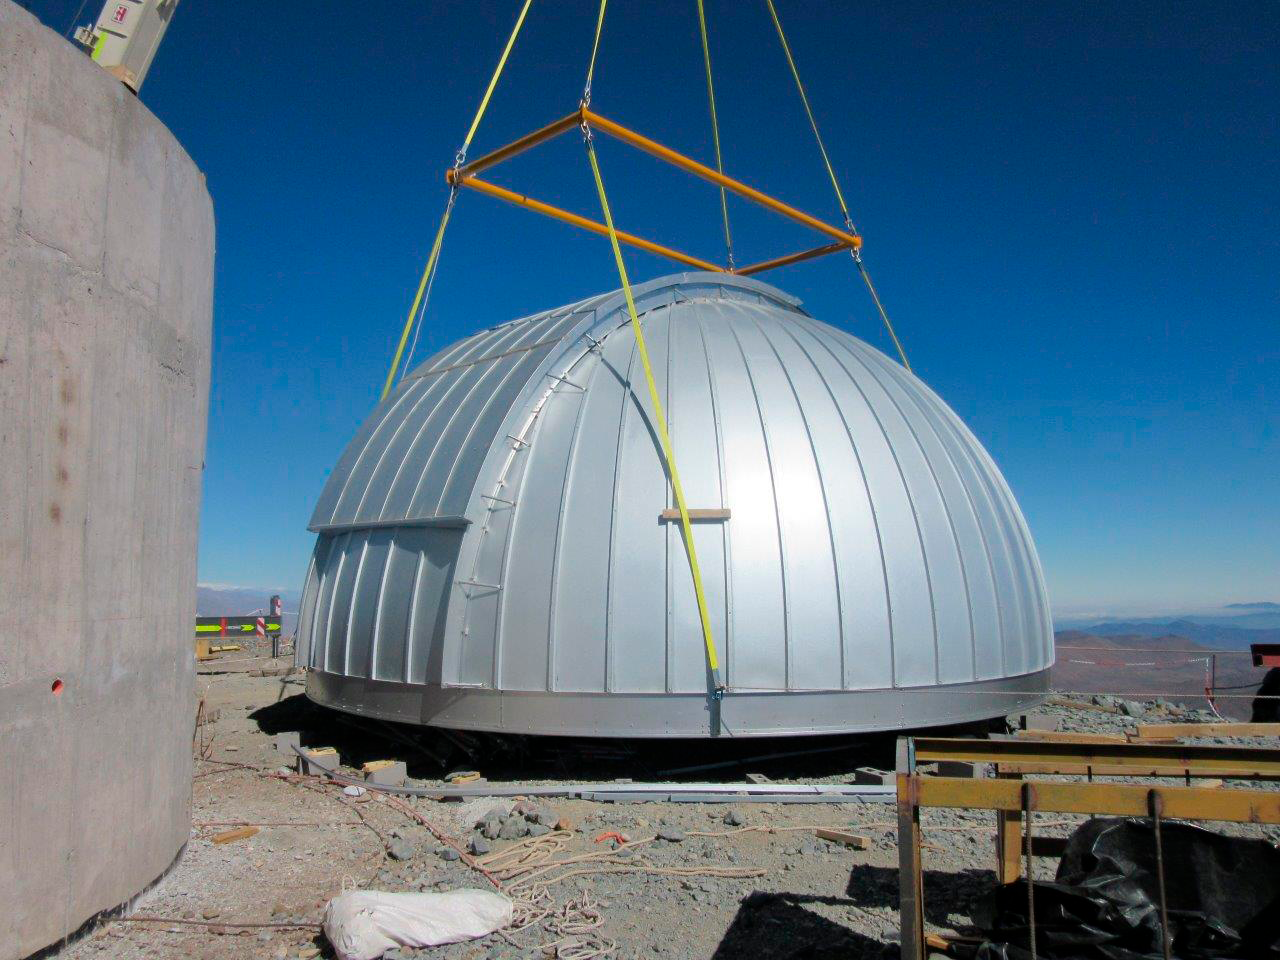

Ash Dome Installation

The Ash Dome was safely lifted and installed on the Auxiliary Telescope this week.

Credit: Rubin Observatory/NSF/AURA